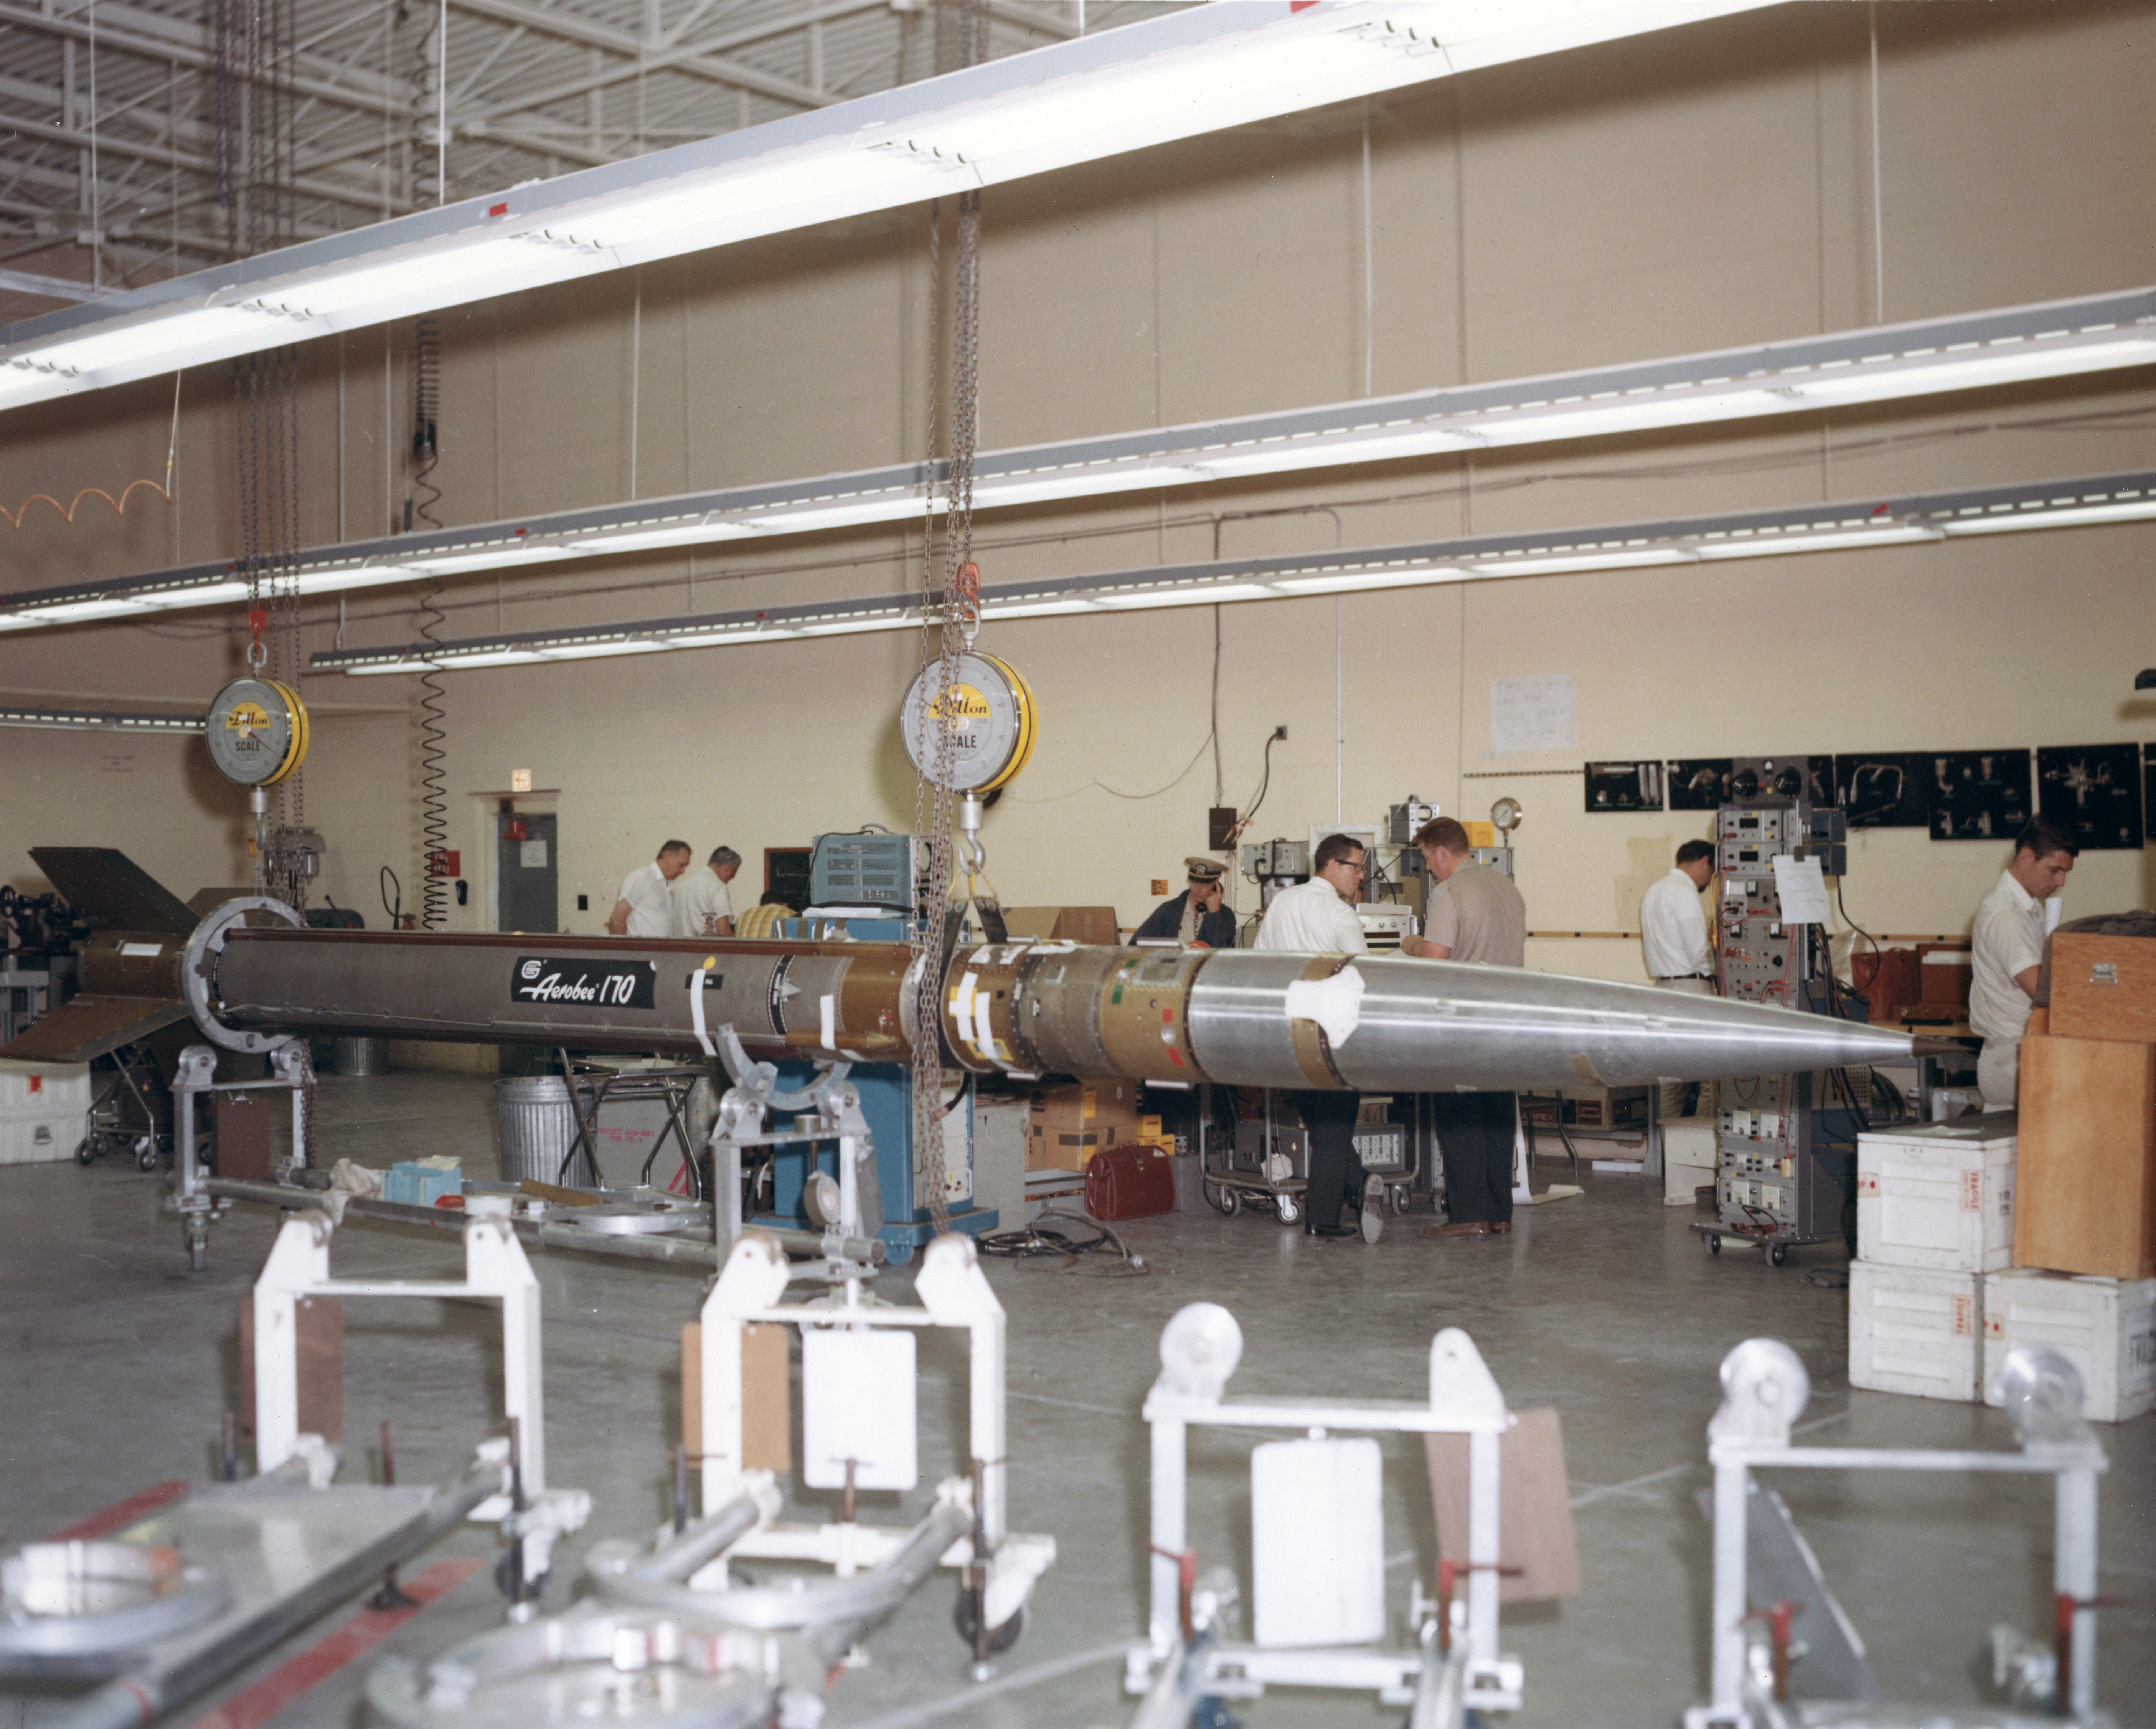

Kitt Peak Rocket Program Flight 3.23

This image shows an Aerobee 170 rocket launched by Kitt Peak at White Sands Missile Range on 26 October 1968. This was flight 3.23, which measured starlight using a 12-inch telescope and a spectrometer.

This was the first flight of the Aerobee 170 rocket. The guidance system pointed the rocket very well, but the telescope's scanning mechanism failed and excessive shaking degraded the data. Everything except the spectrometer was recovered in excellent condition.

The original negative of this image is stored at NOIRLab Headquarters in Tucson, Arizona. This image is part of NSF NOIRLab’s historical archives.

Credit: KPNO/NOIRLab/NSF/AURA